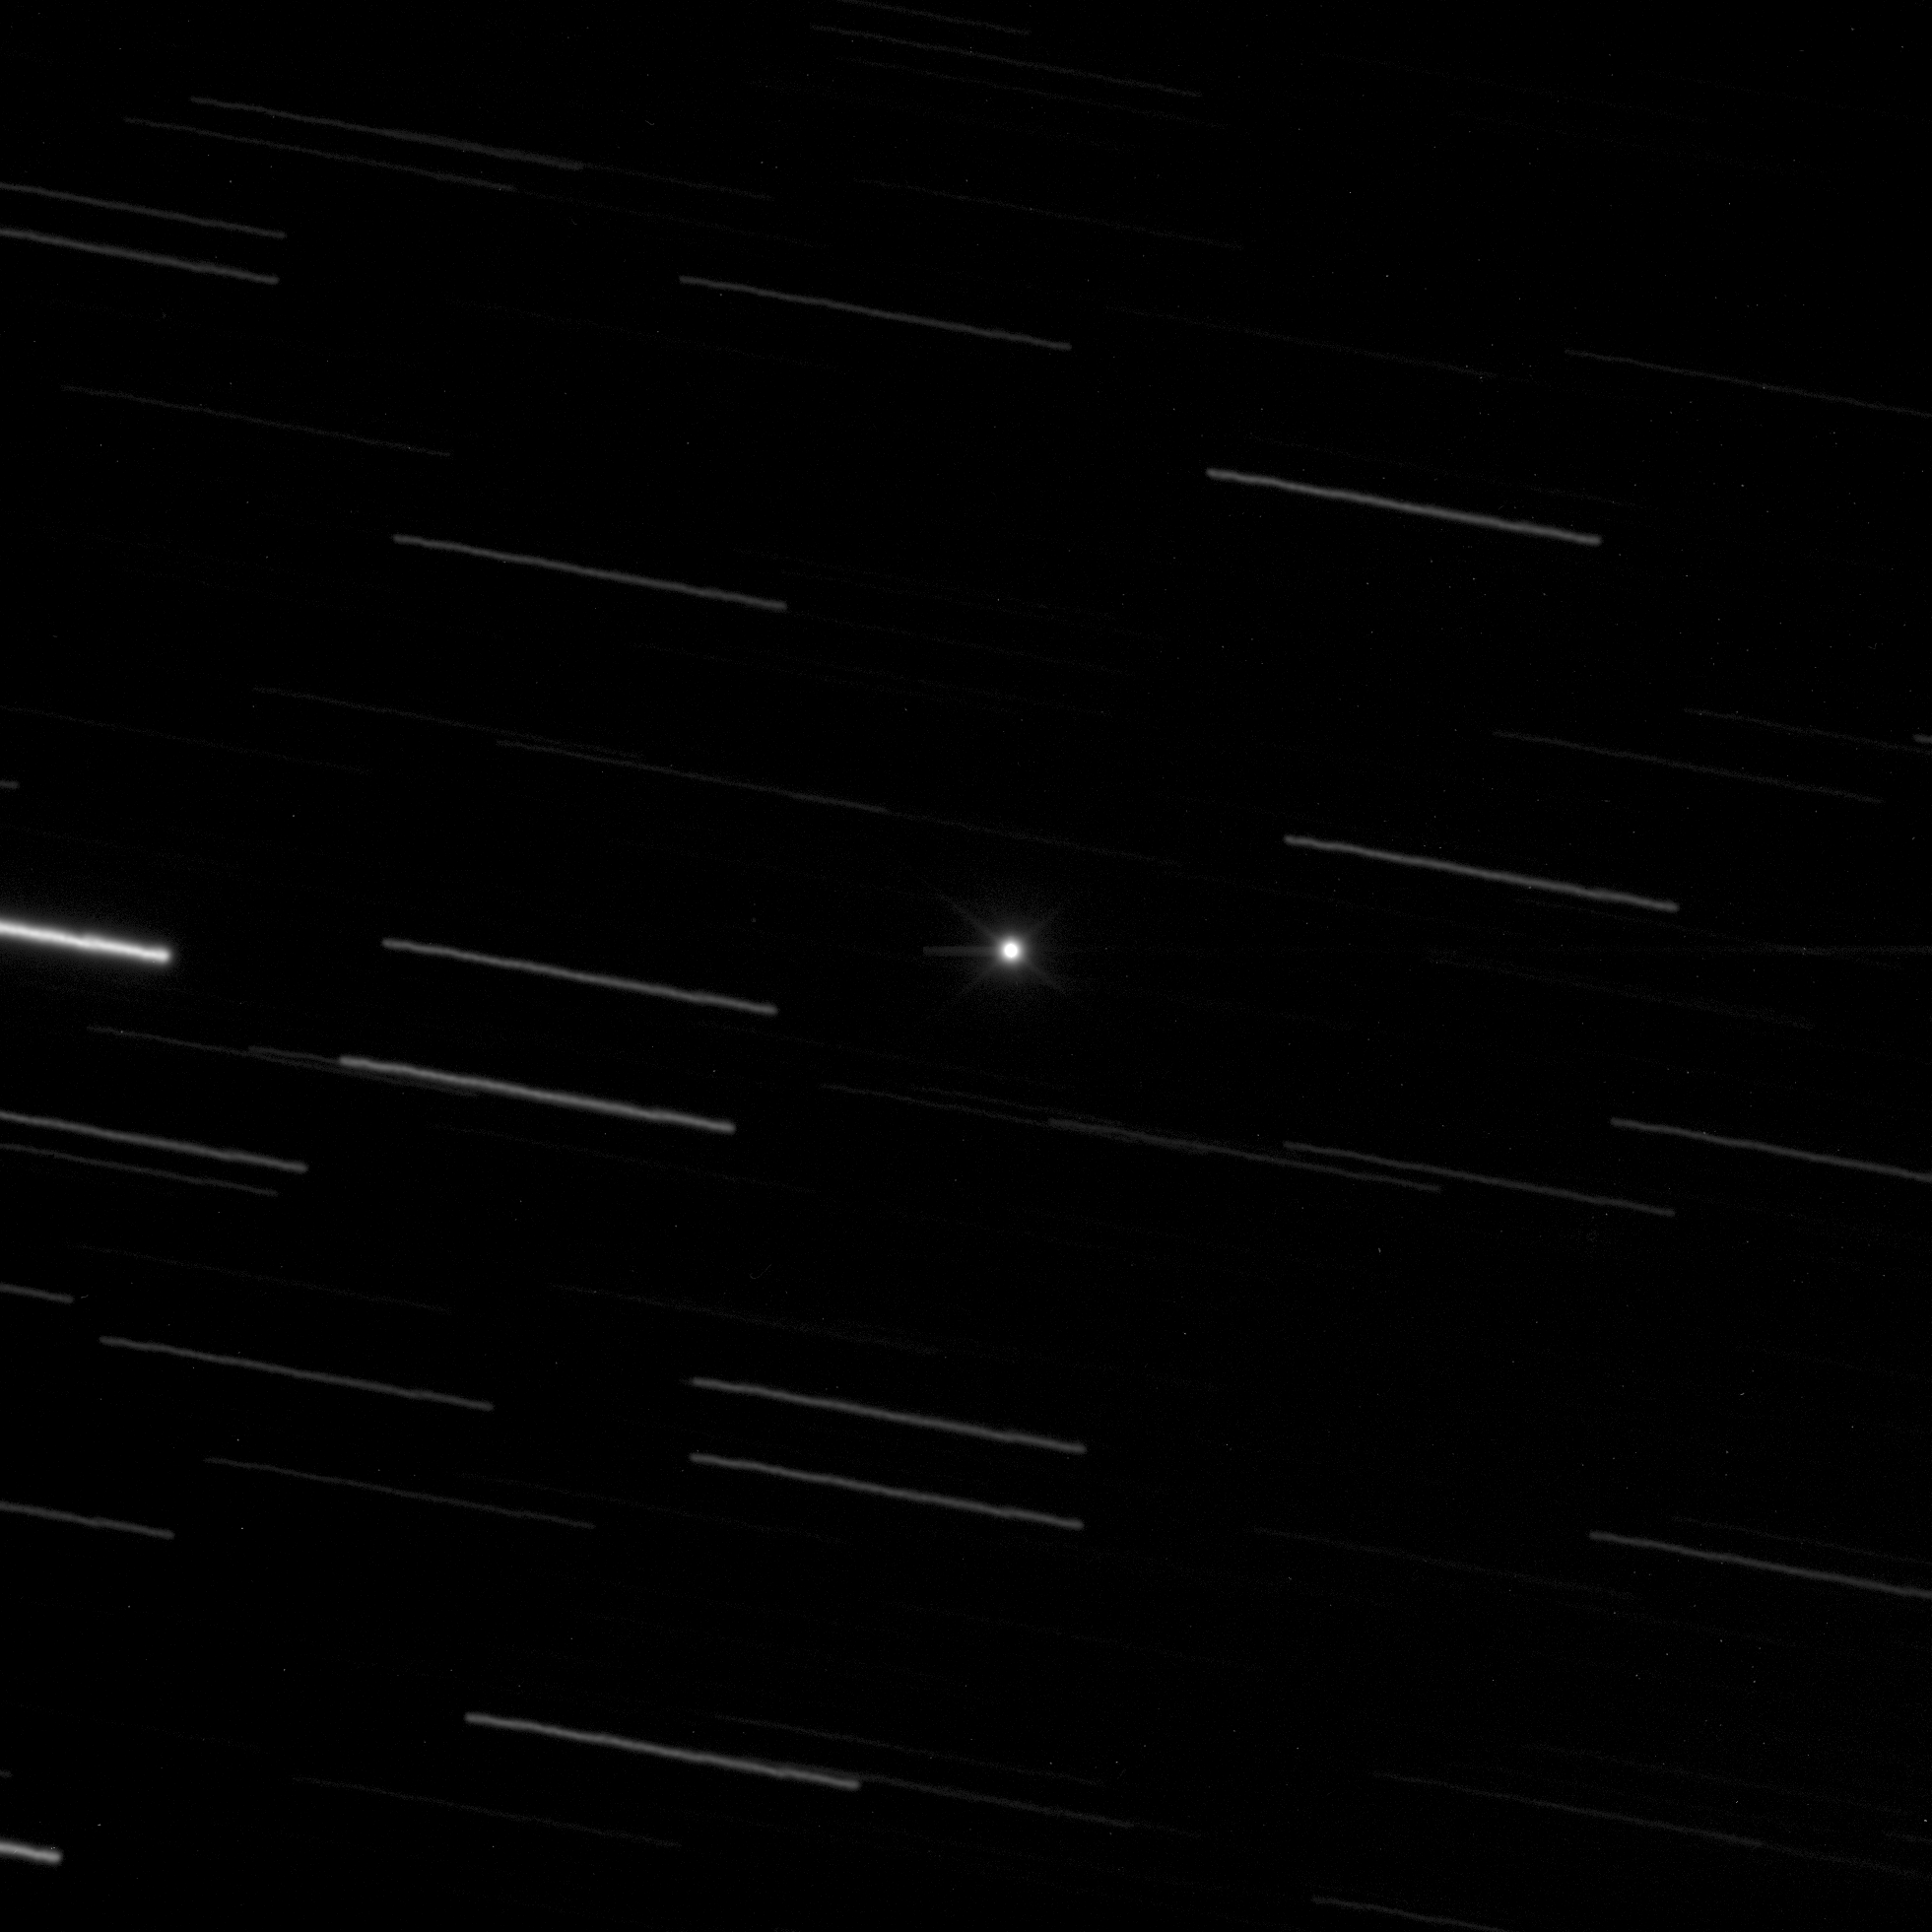

Asteroid Toutatis with the VLT

The telescope was set to follow the predicted motion of the asteroid during 60 seconds (beginning on September 28, 2004, 23:34 hrs UT) and the images of the background stars in the sky field therefore appear as long trails.

Credit: ESO